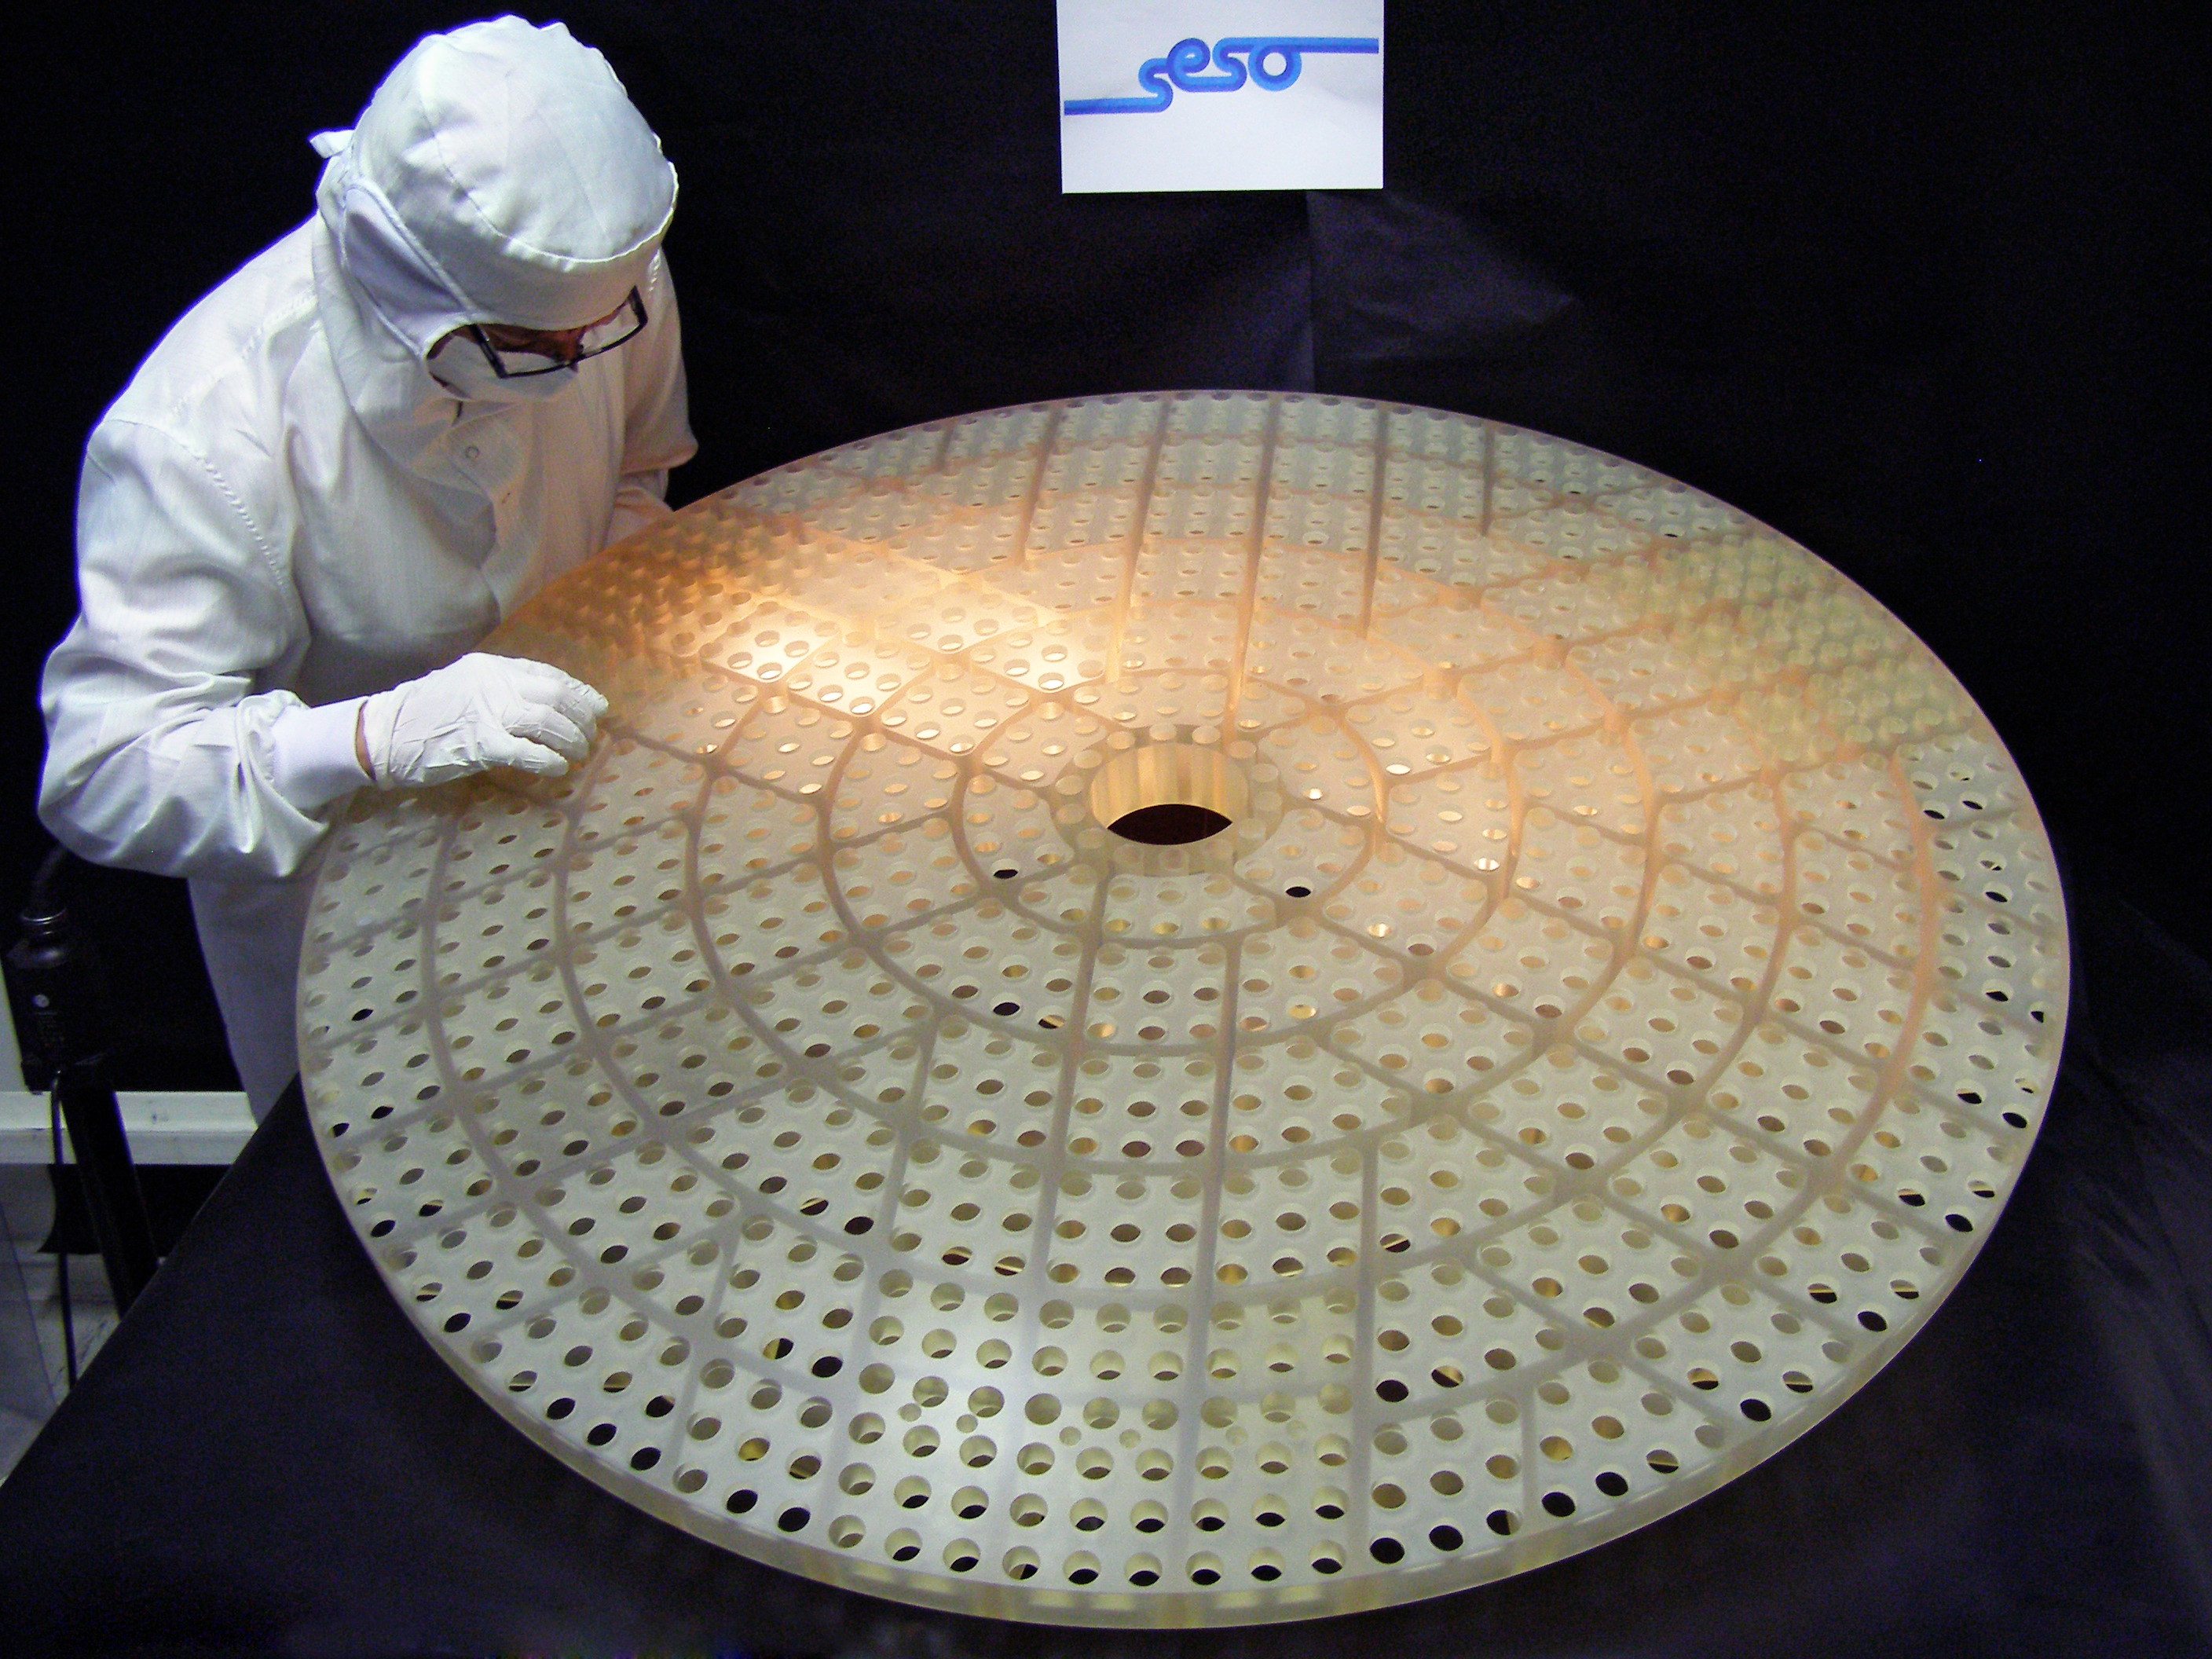

The lightweight, rigid reference optic for the new deformable secondary mirror at ESO's VLT

This view of a newly completed reference optic for the new deformable secondary mirror system at ESO’s VLT shows the remarkable sculpted structure that makes the new element both very light and very rigid. When the new mirror is complete, 1170 actuators working with this reference optic will act on a thin mirror shell to change the shape of its reflecting optical surface to correct for starlight wobbles produced by the Earth’s atmosphere.

Credit: ESO/SESO